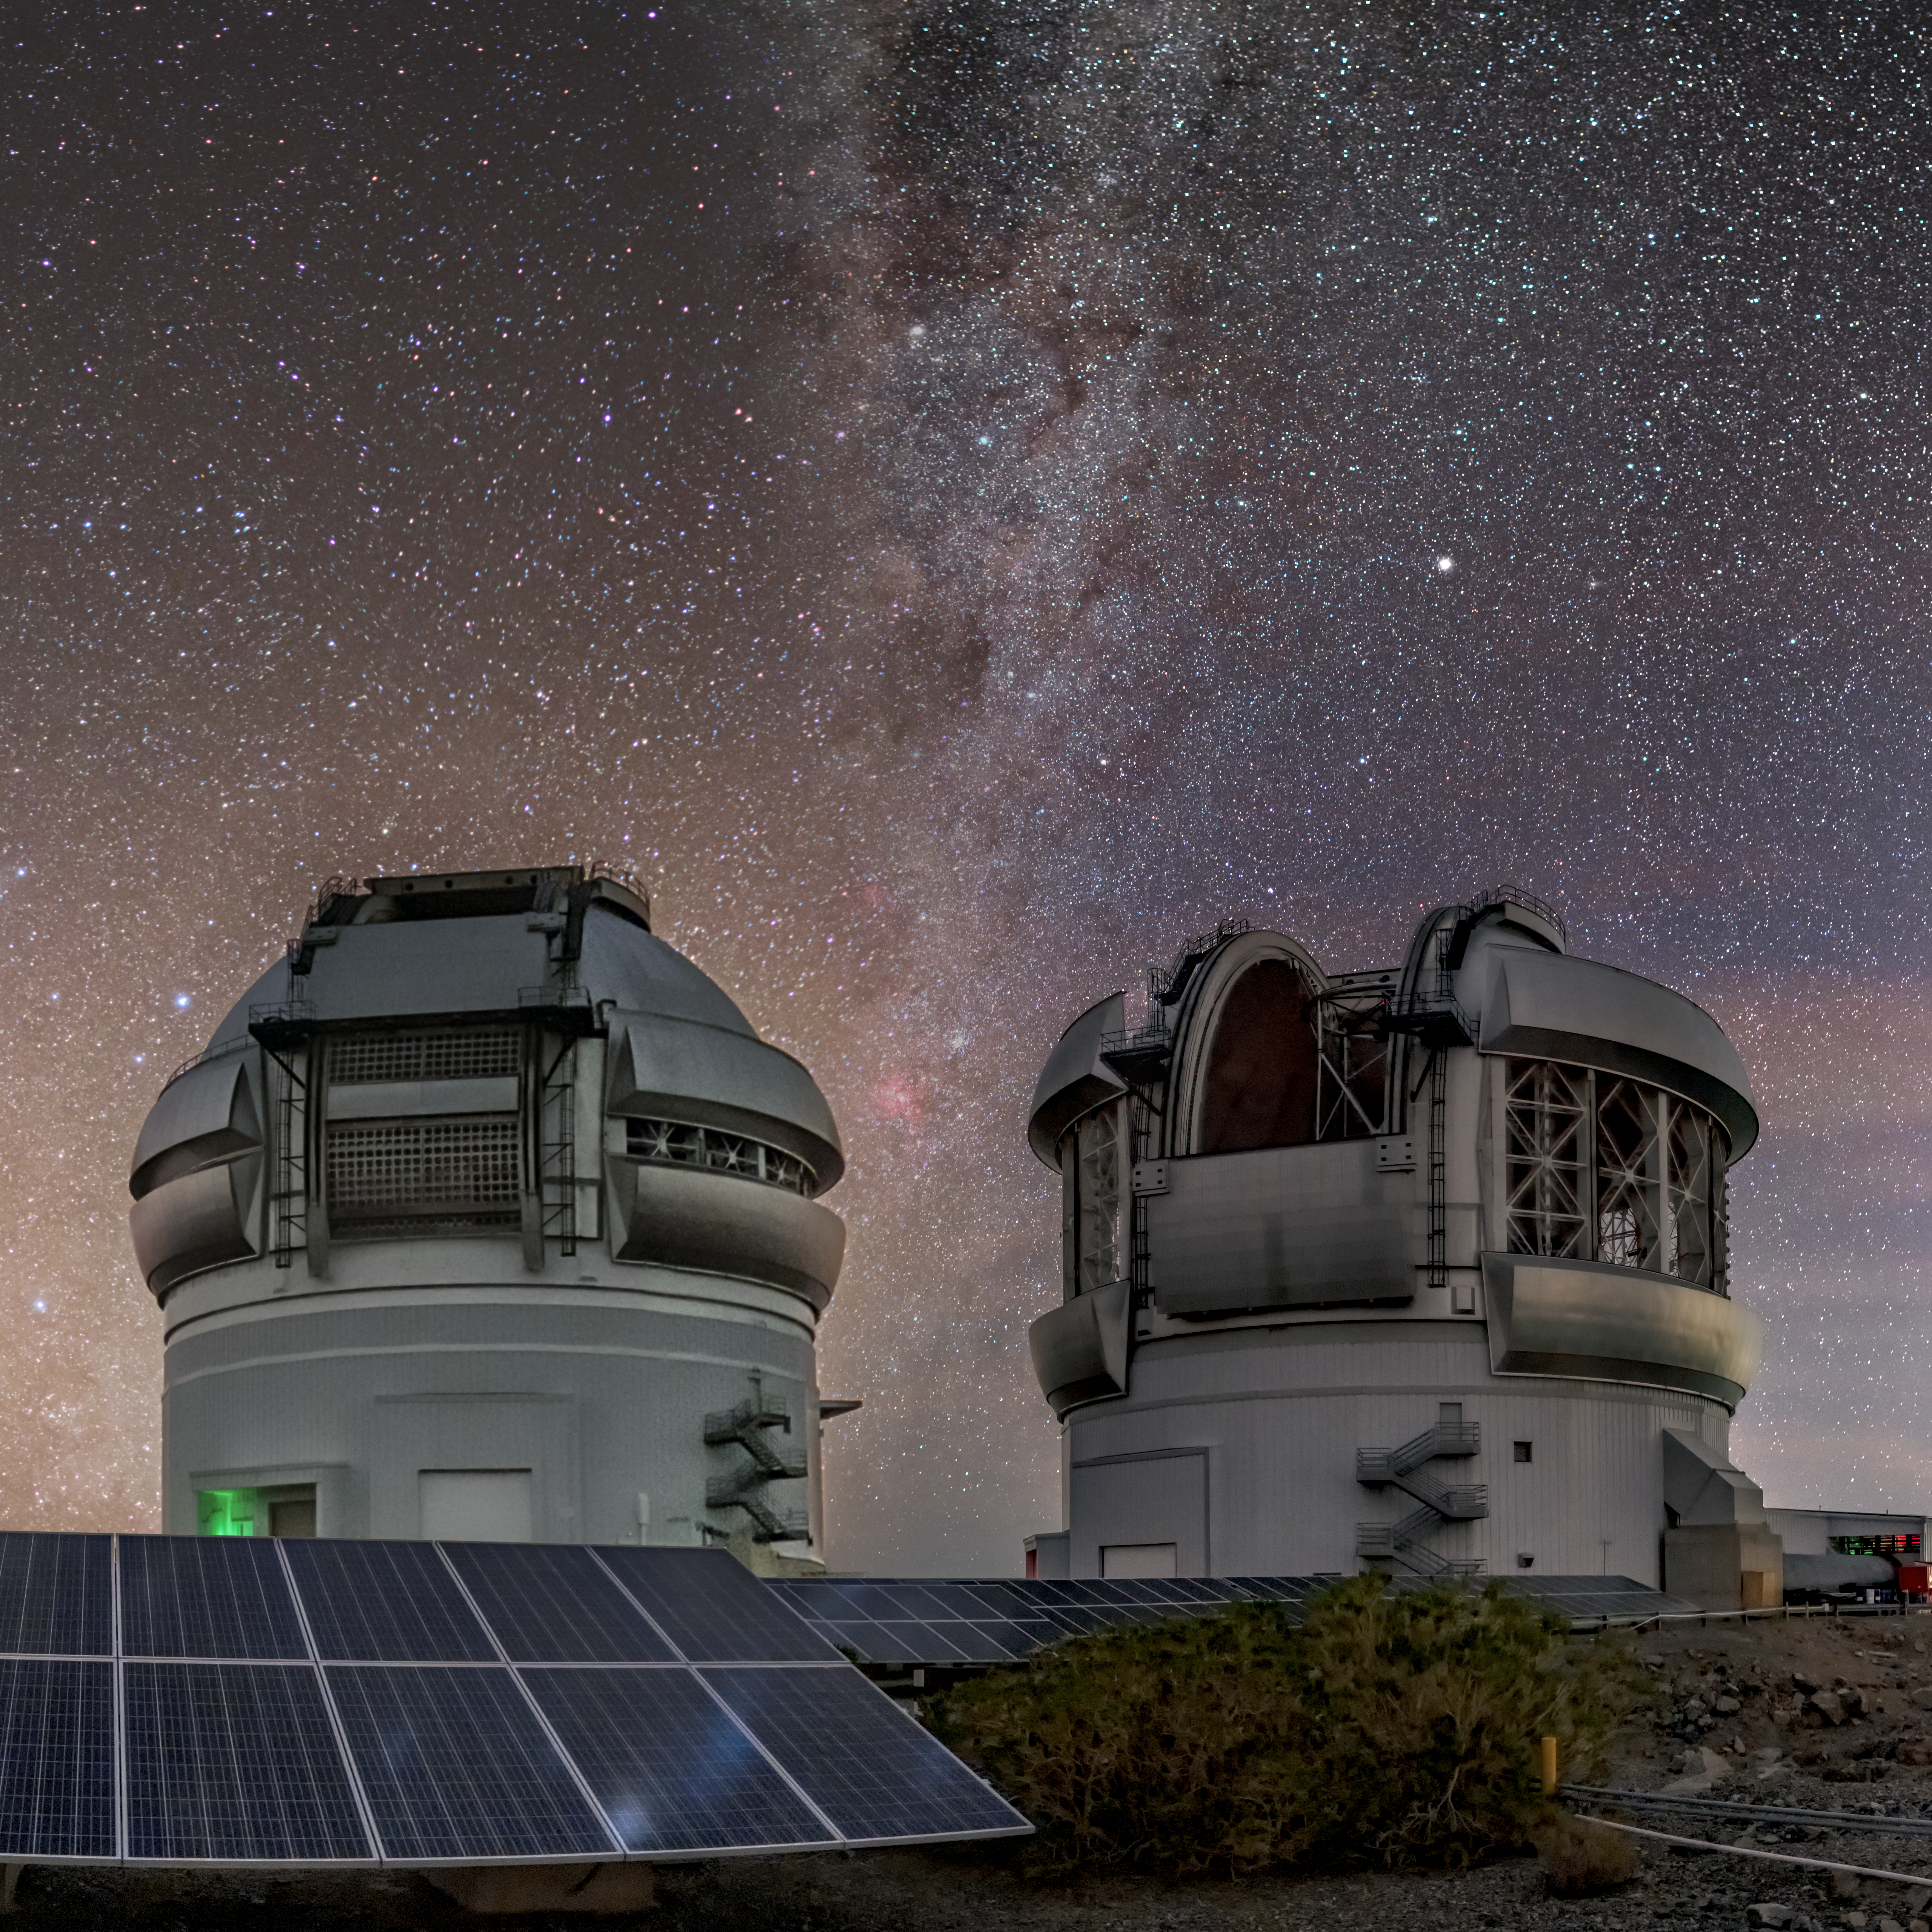

Gemini North & South Composite

Gemini North & South Composite.

Credit: International Gemini Observatory/NOIRLab/NSF/AURA